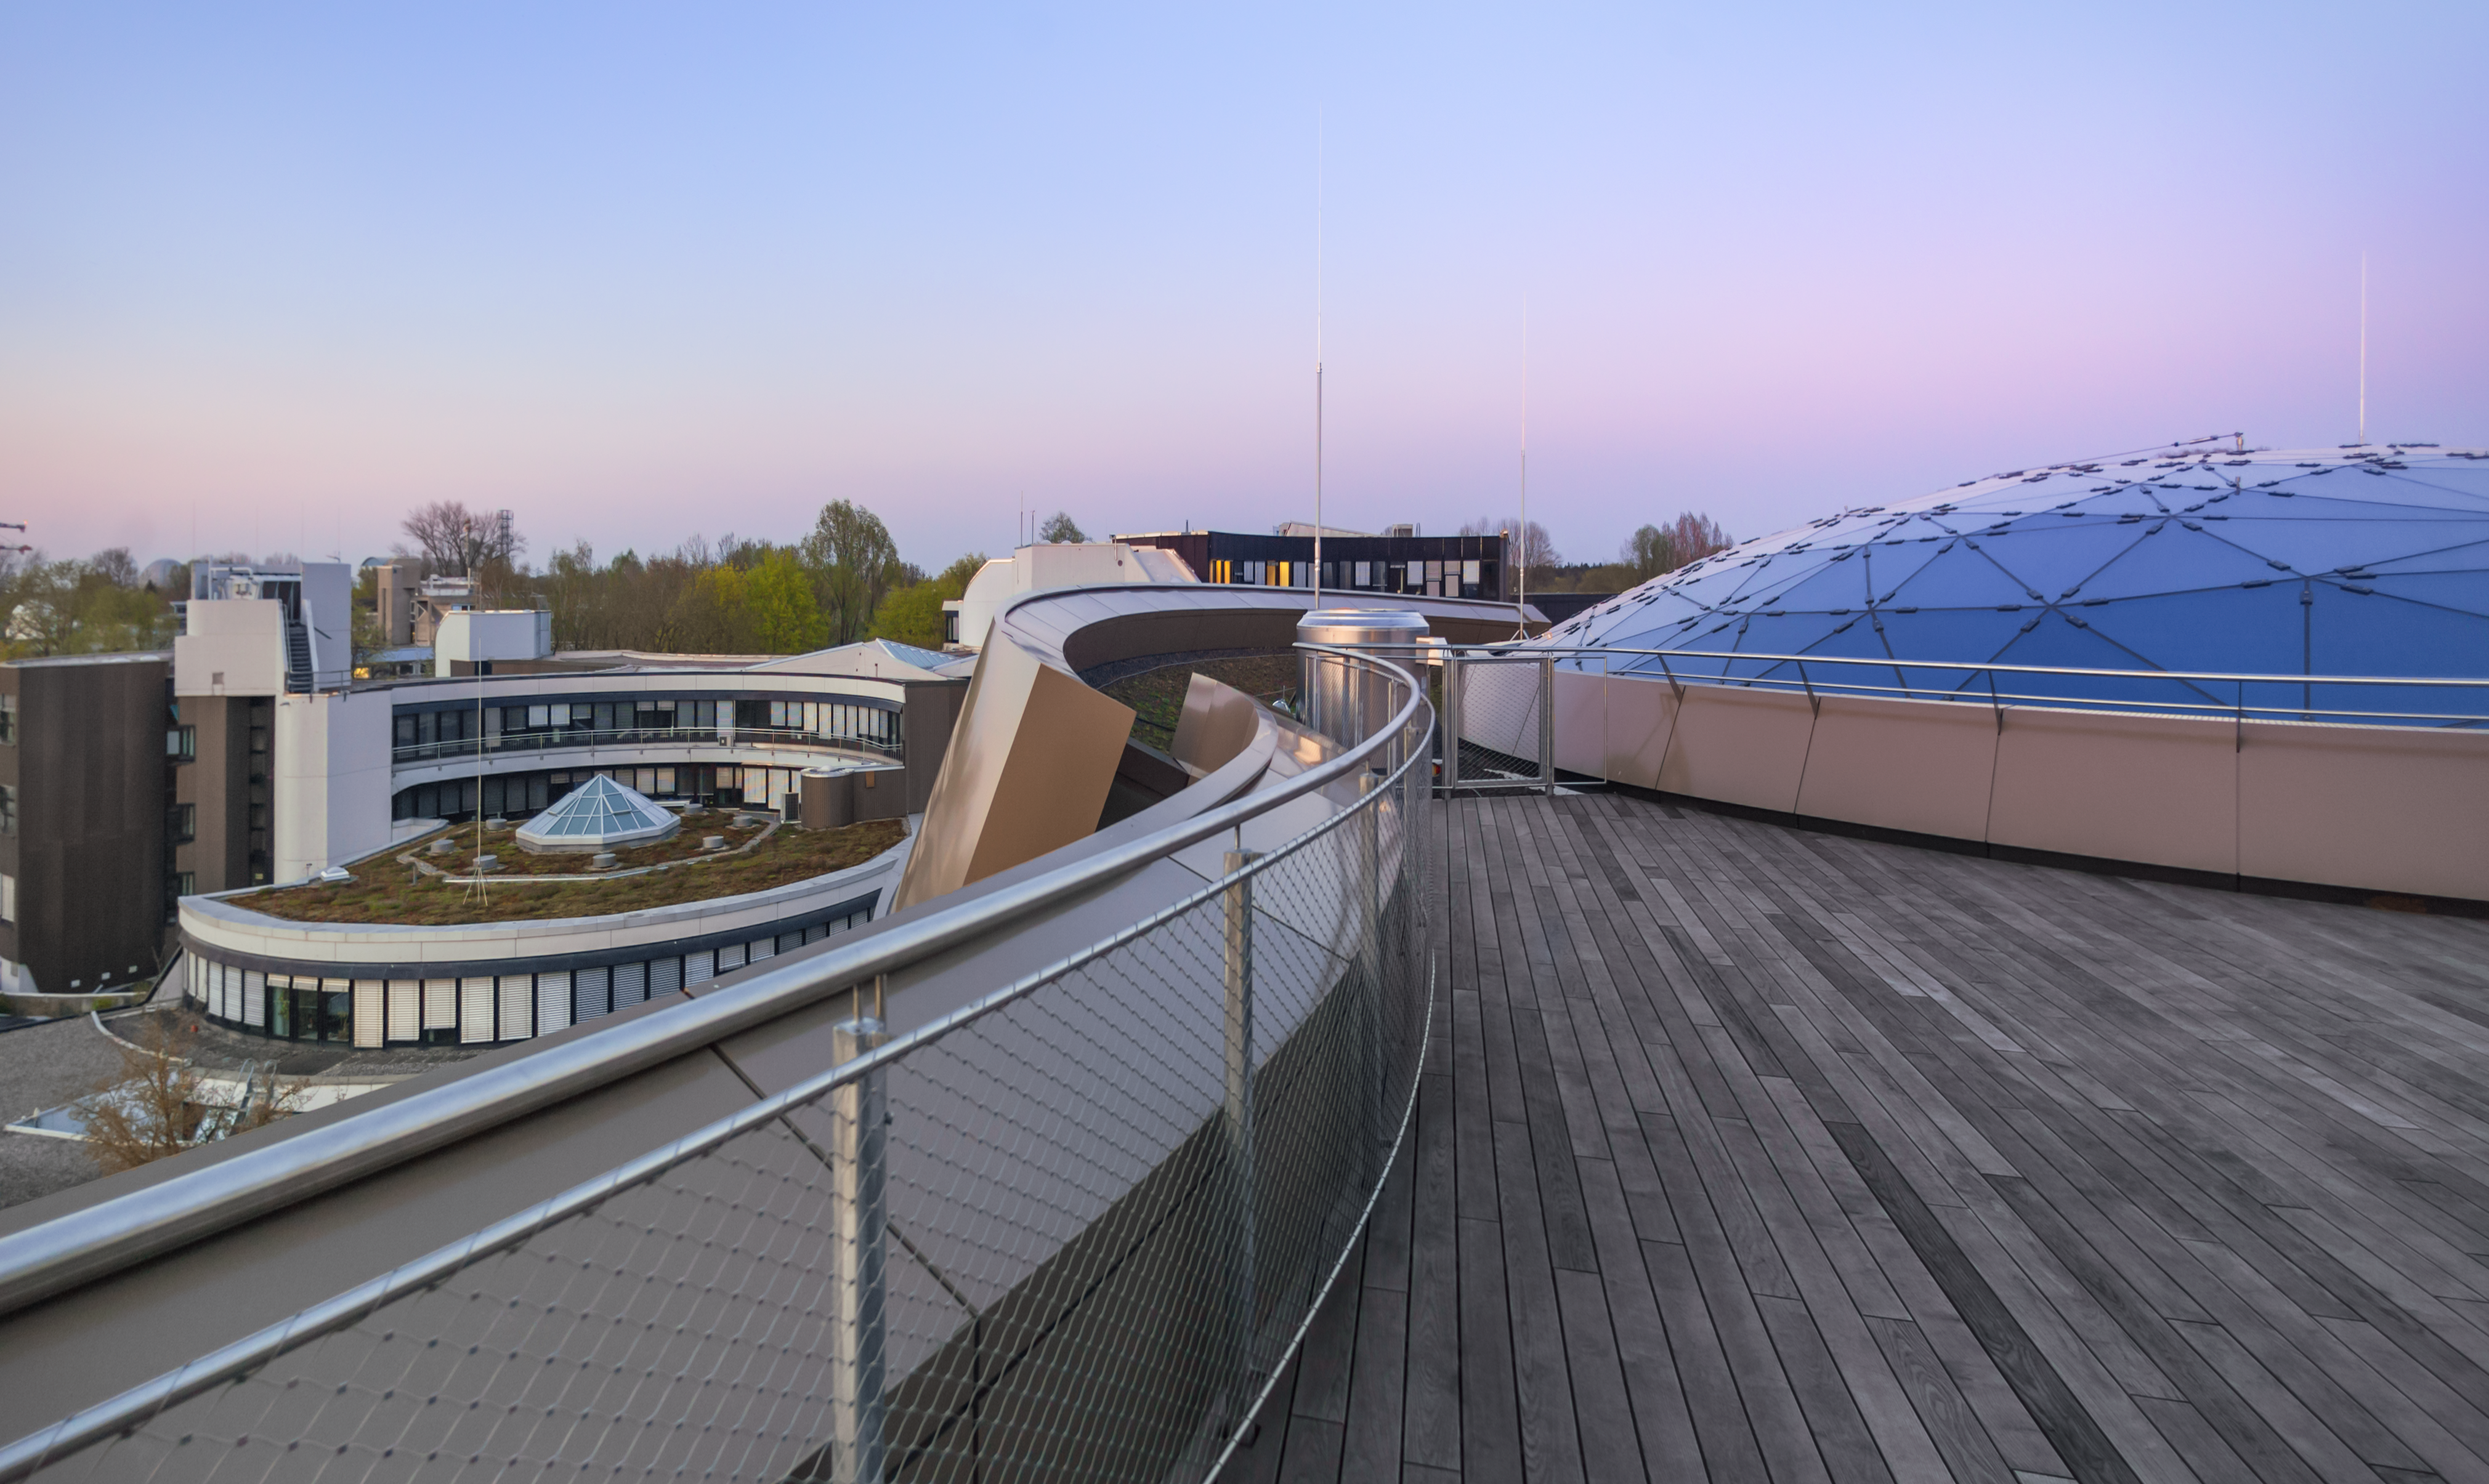

Atop Supernova

The view from the Rooftop Terrace of the ESO Supernova Planetarium & Visitor Centre, with the architecture of the ESO Headquarters in the background.

In good weather you will be able to see the Alps, creating a perfect backdrop for an informal event or an after-hours business cocktail. The terrace has a foyer where catering can be served.

Credit: ESO/P. Horálek